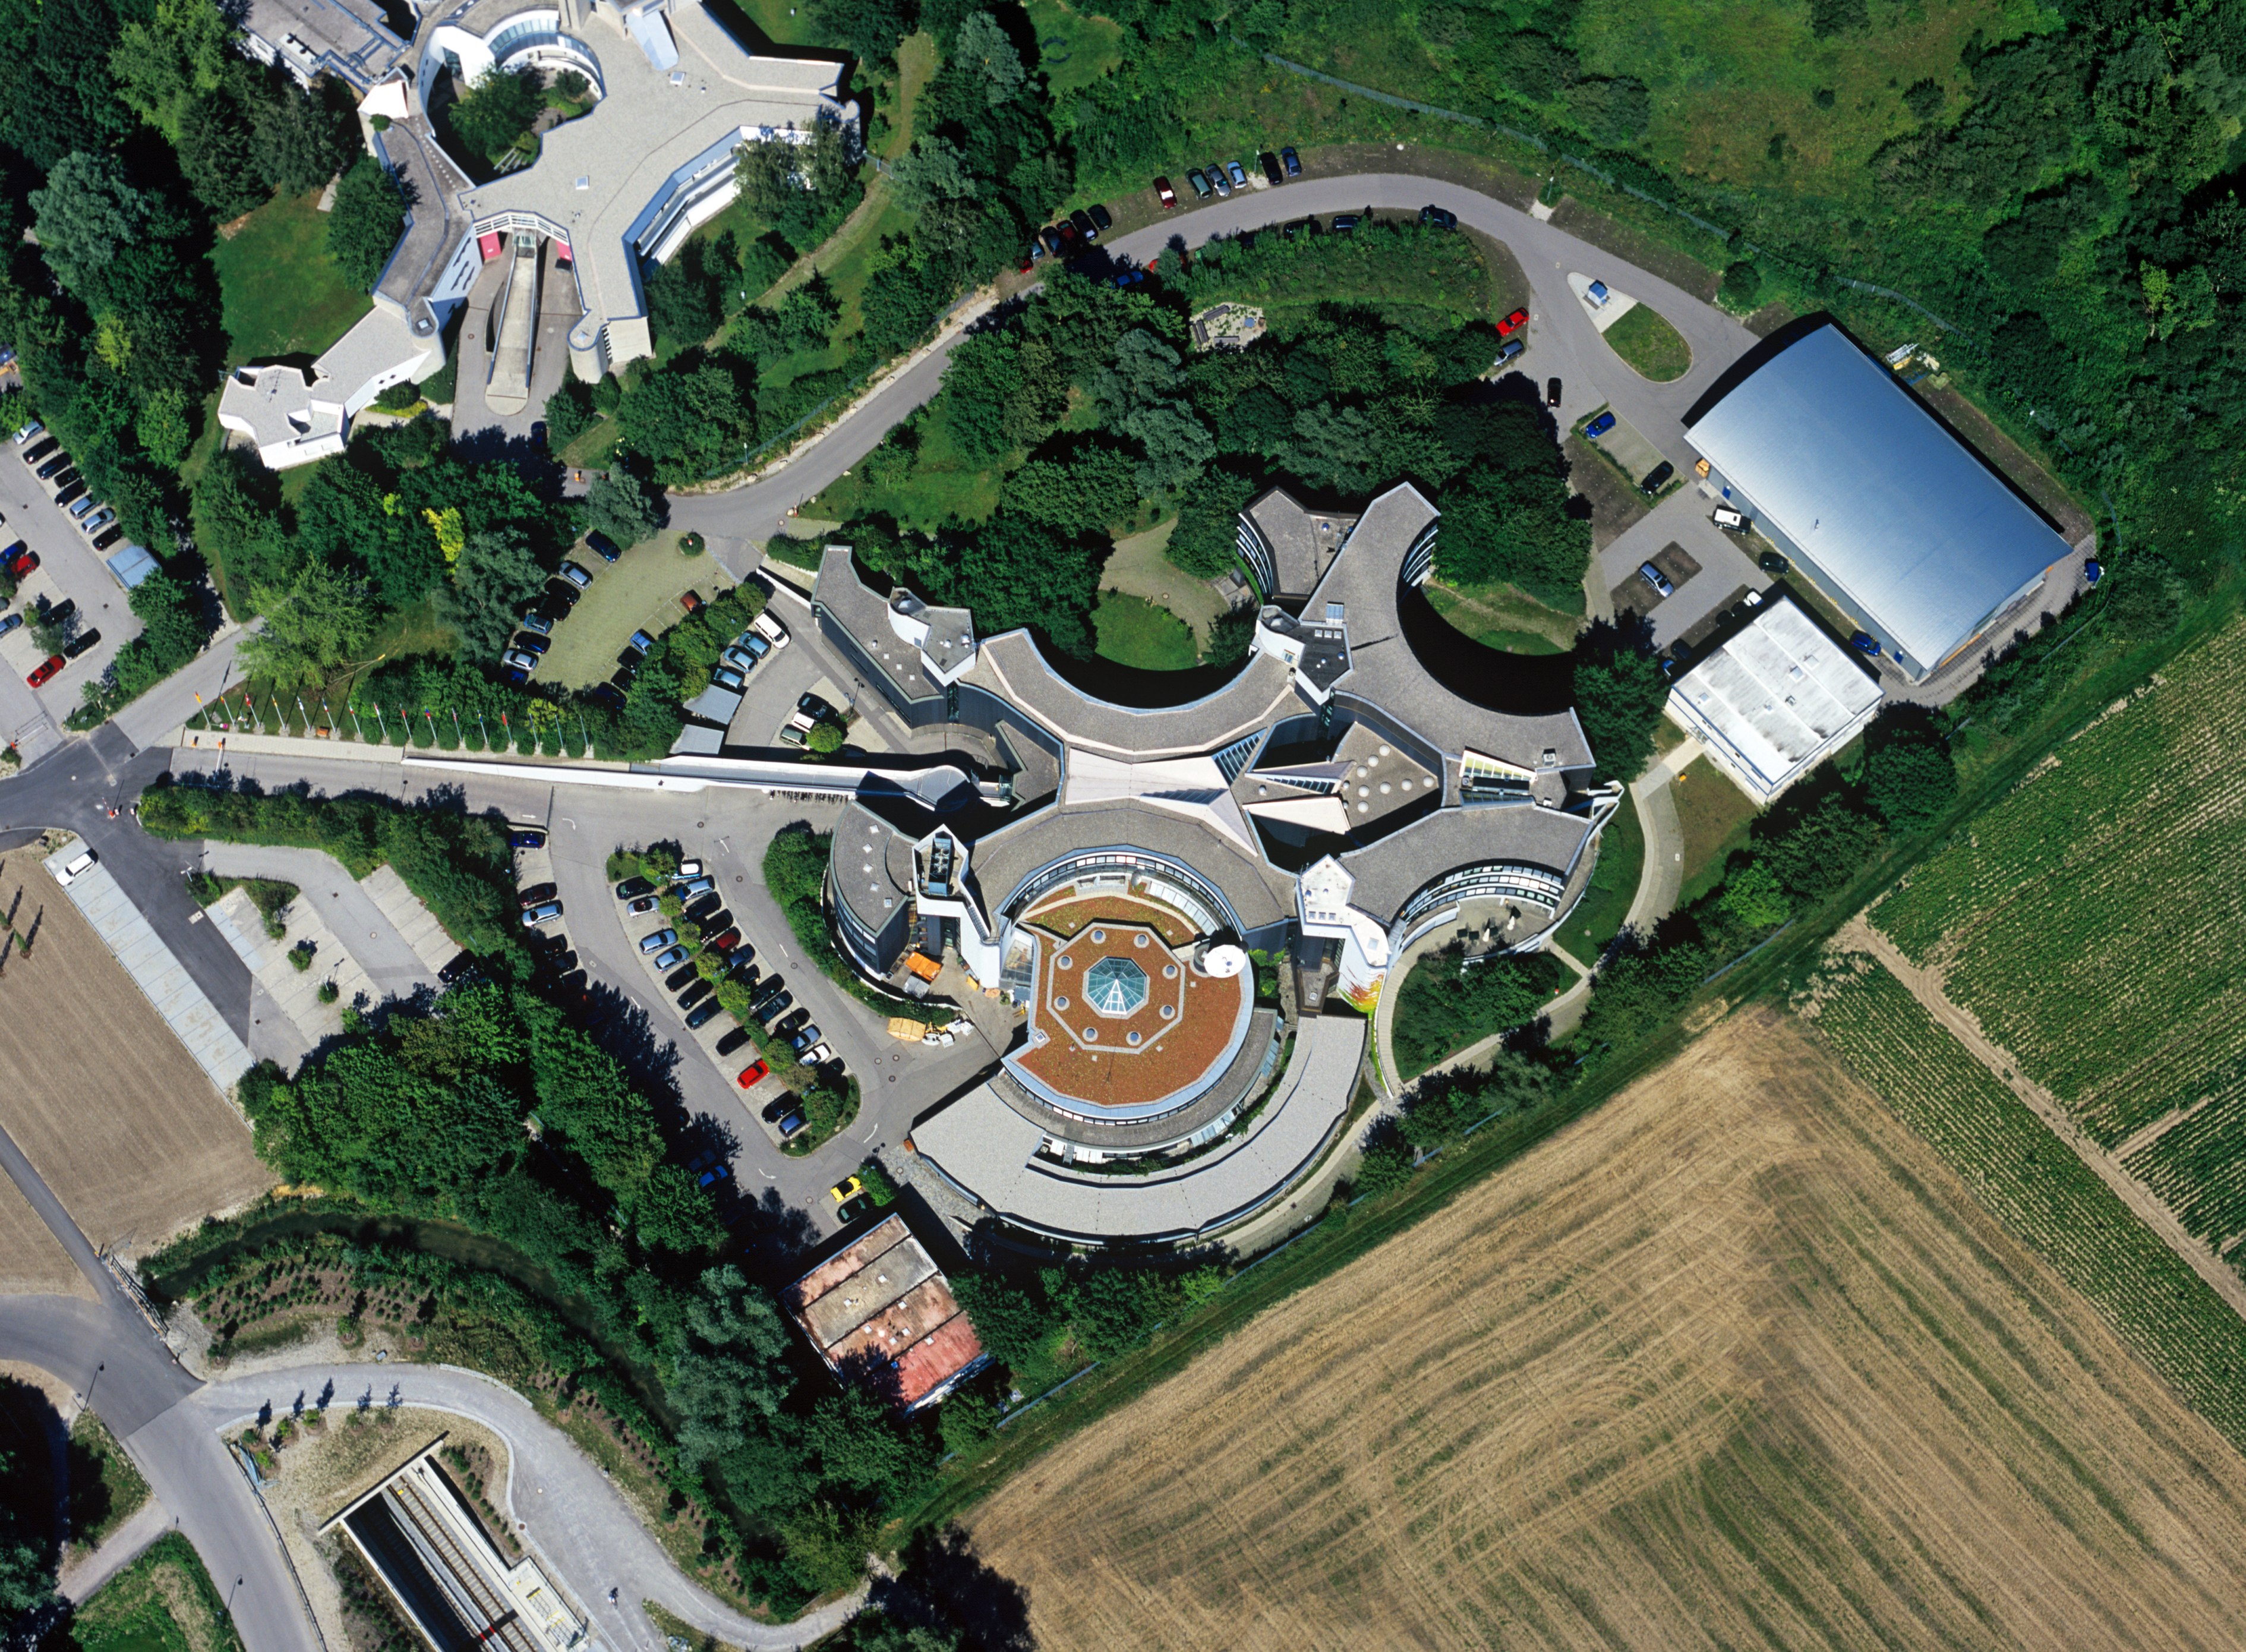

Aerial image of ESO Headquarters

Aerial image of the European Southern Observatory Headquarters in Garching bei München, Germany.

Credit: ESO